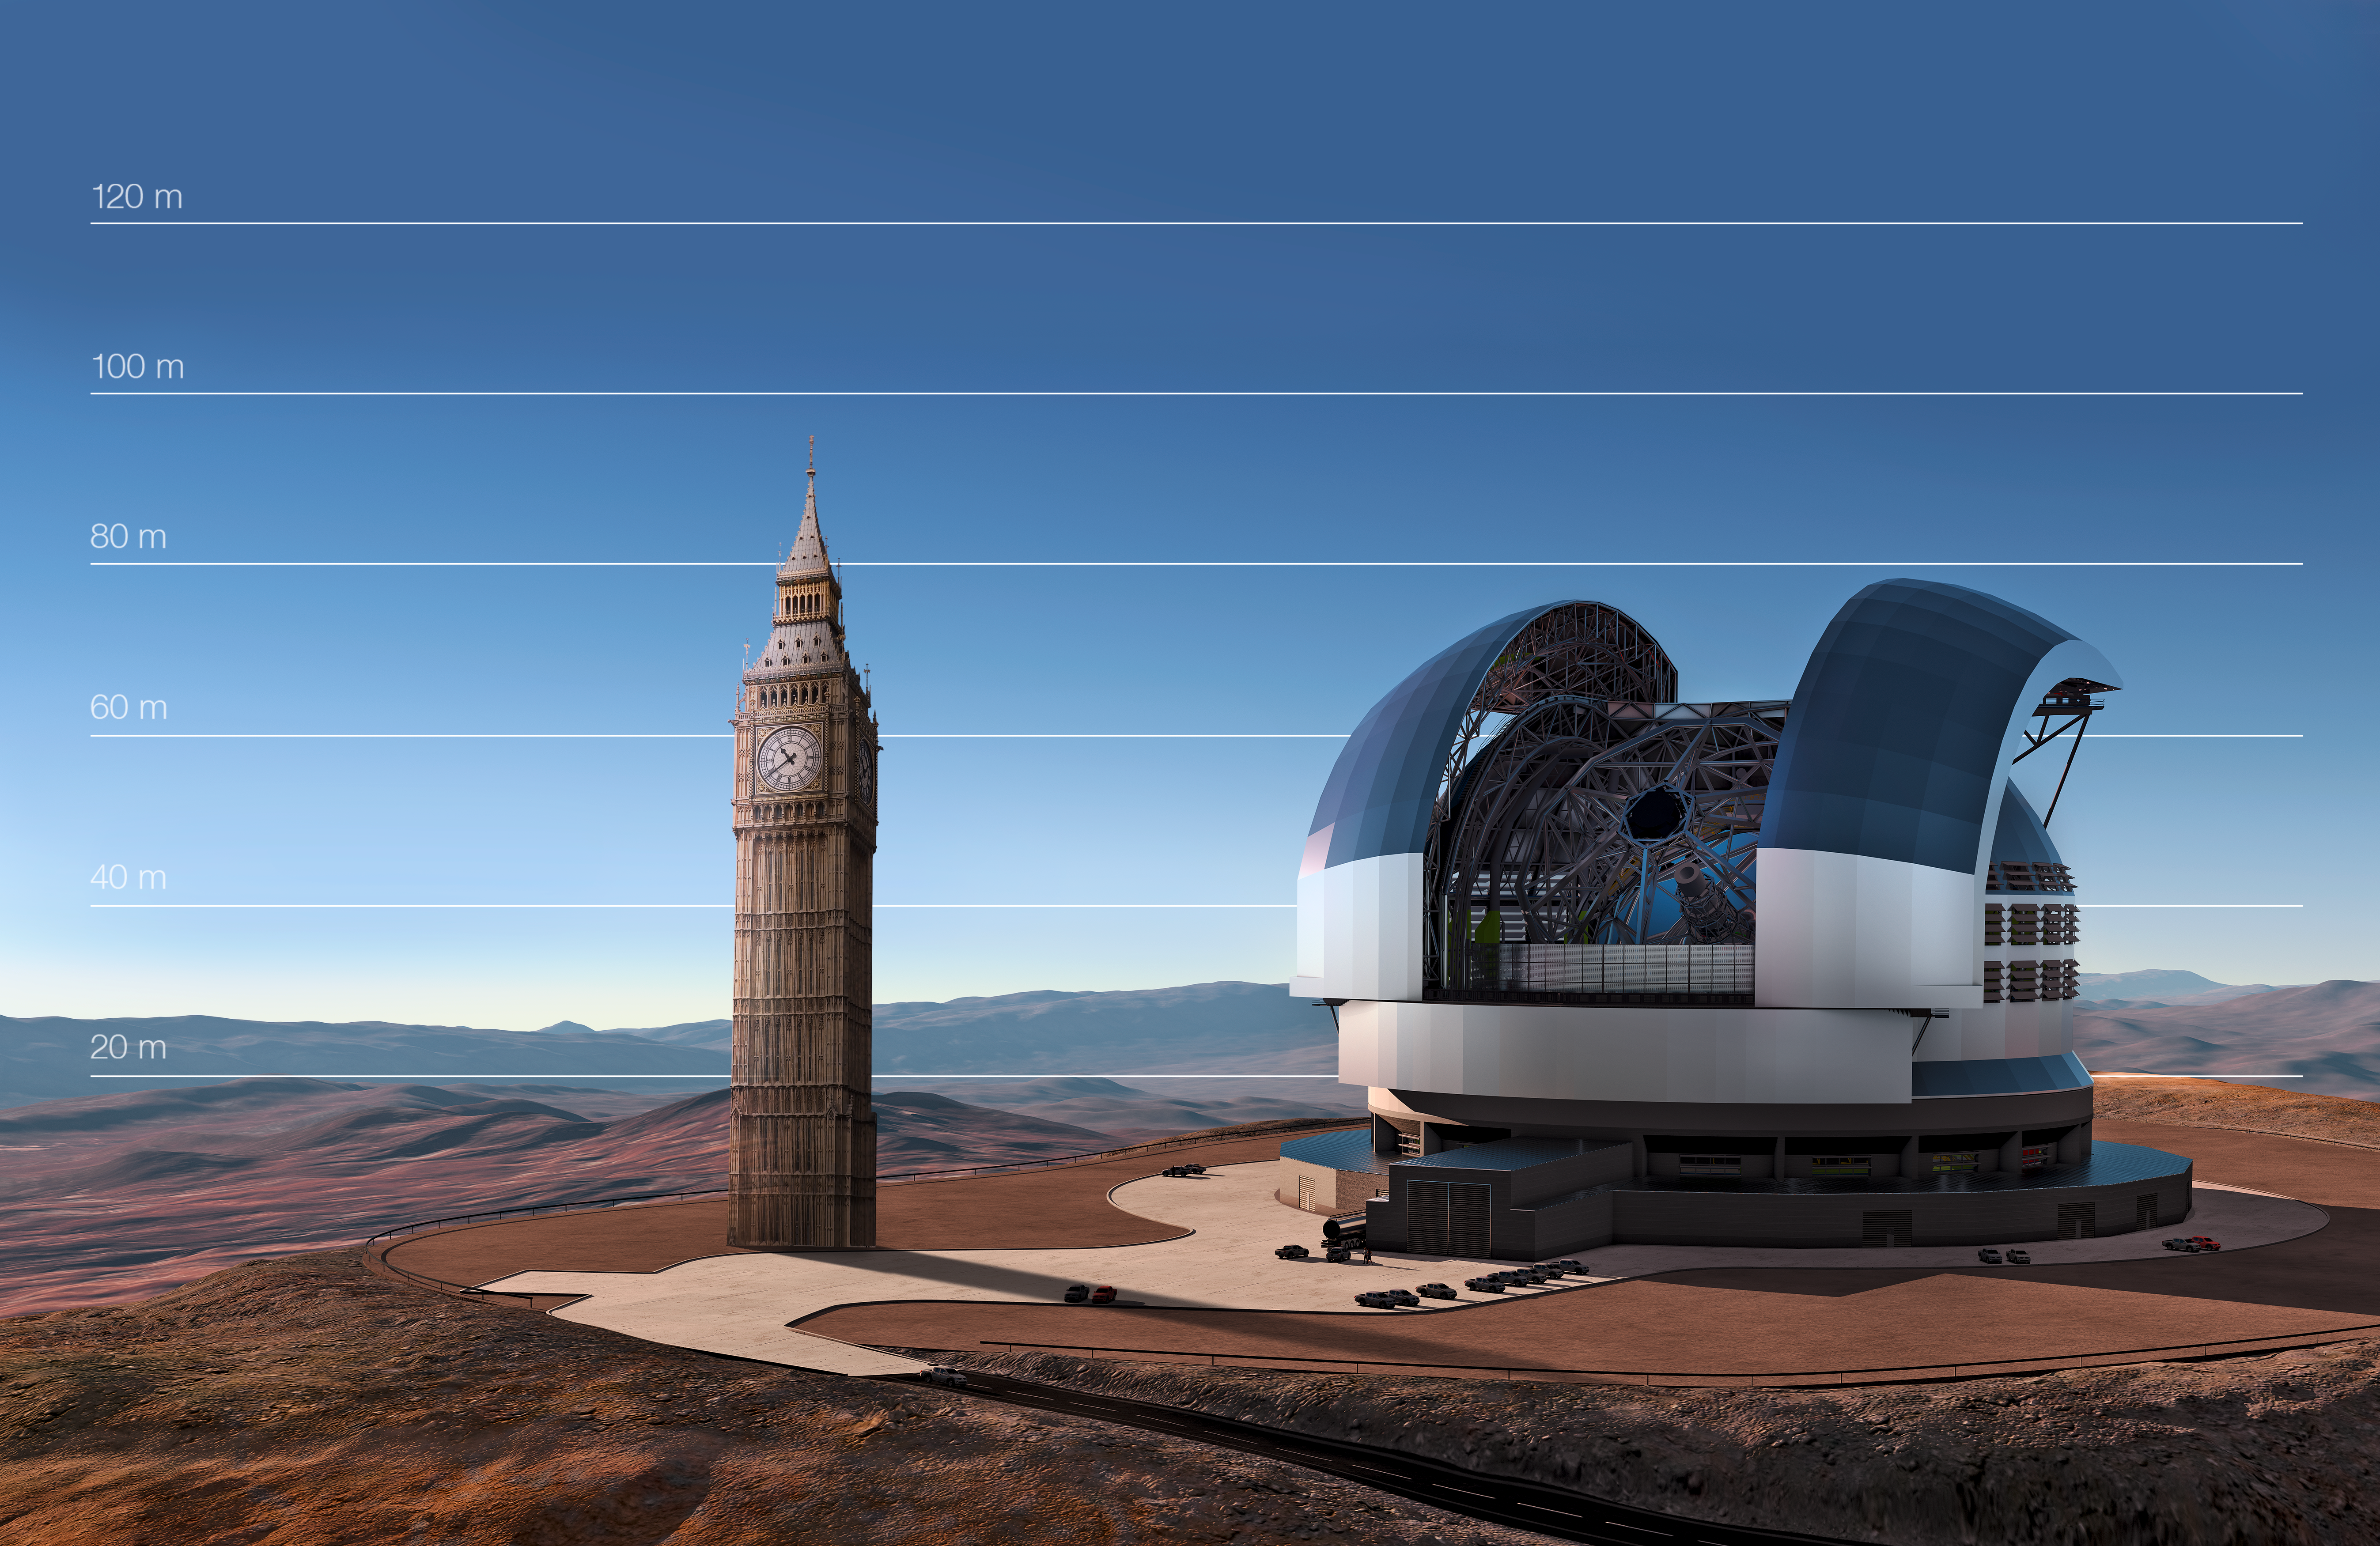

The E-ELT compared to Big Ben in London, United Kingdom

This artist's impression compares the E-ELT to Big Ben in London, United Kingdom.

Credit: ESO